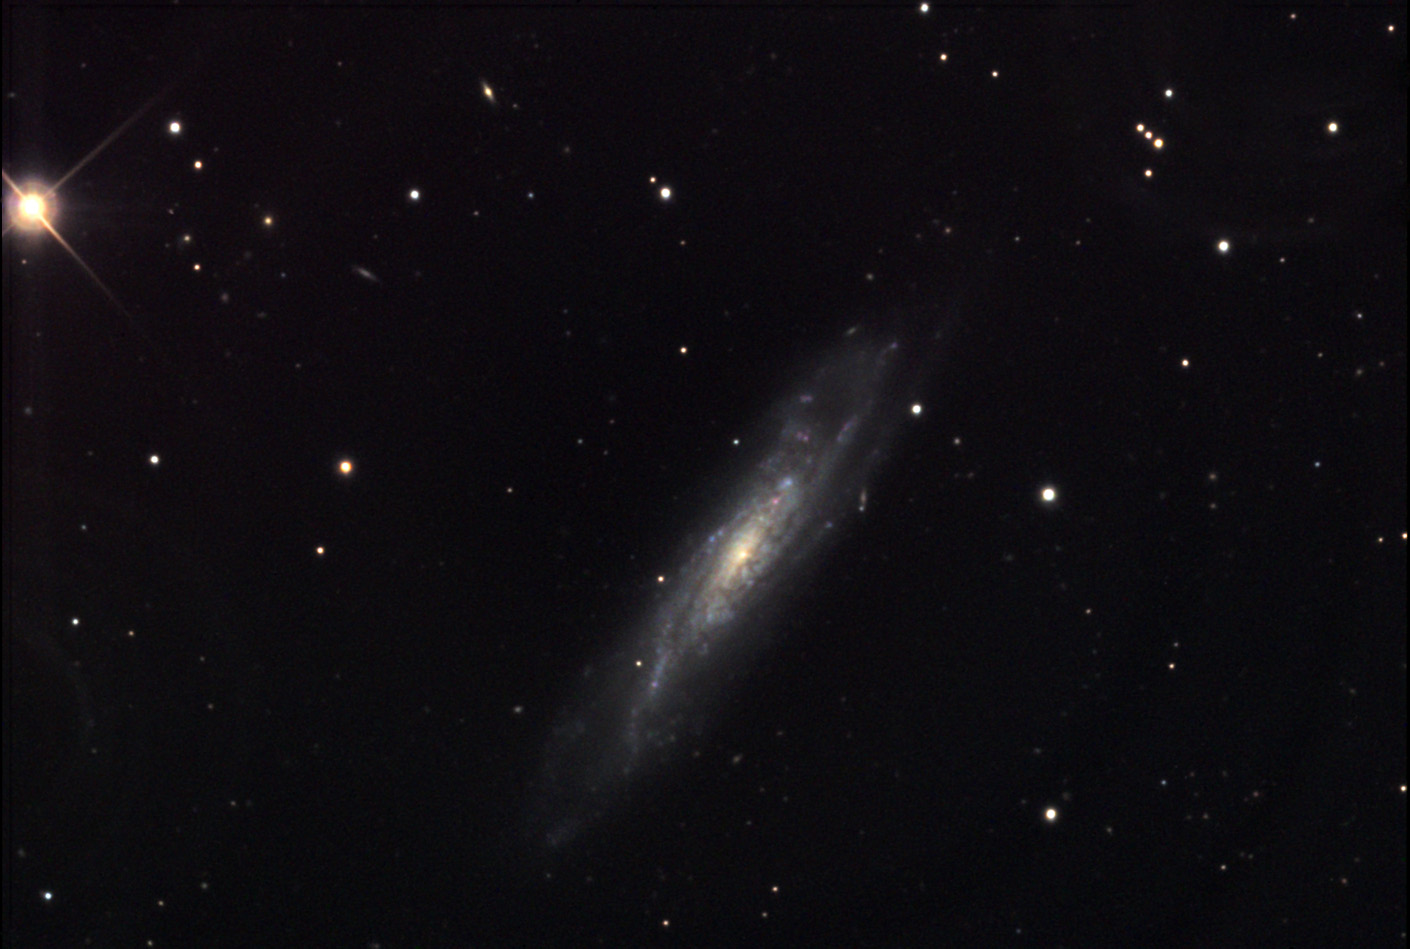

NGC 1337

NGC 1337 is estimated to be around 55 million light years away. Note the dim pink glows of a handful of HII regions in the spiral arms of the galaxy. If viewed face-on, instead of the inclined view we are presented, NGC 1337 might look very much like NGC 1042. (This galaxy is at about the same distance, and not too far away in the sky.)

This image was taken as part of Advanced Observing Program (AOP) program at Kitt Peak Visitor Center during 2014.

Credit: KPNO/NOIRLab/NSF/AURA/Jeff Cremer/Adam Block